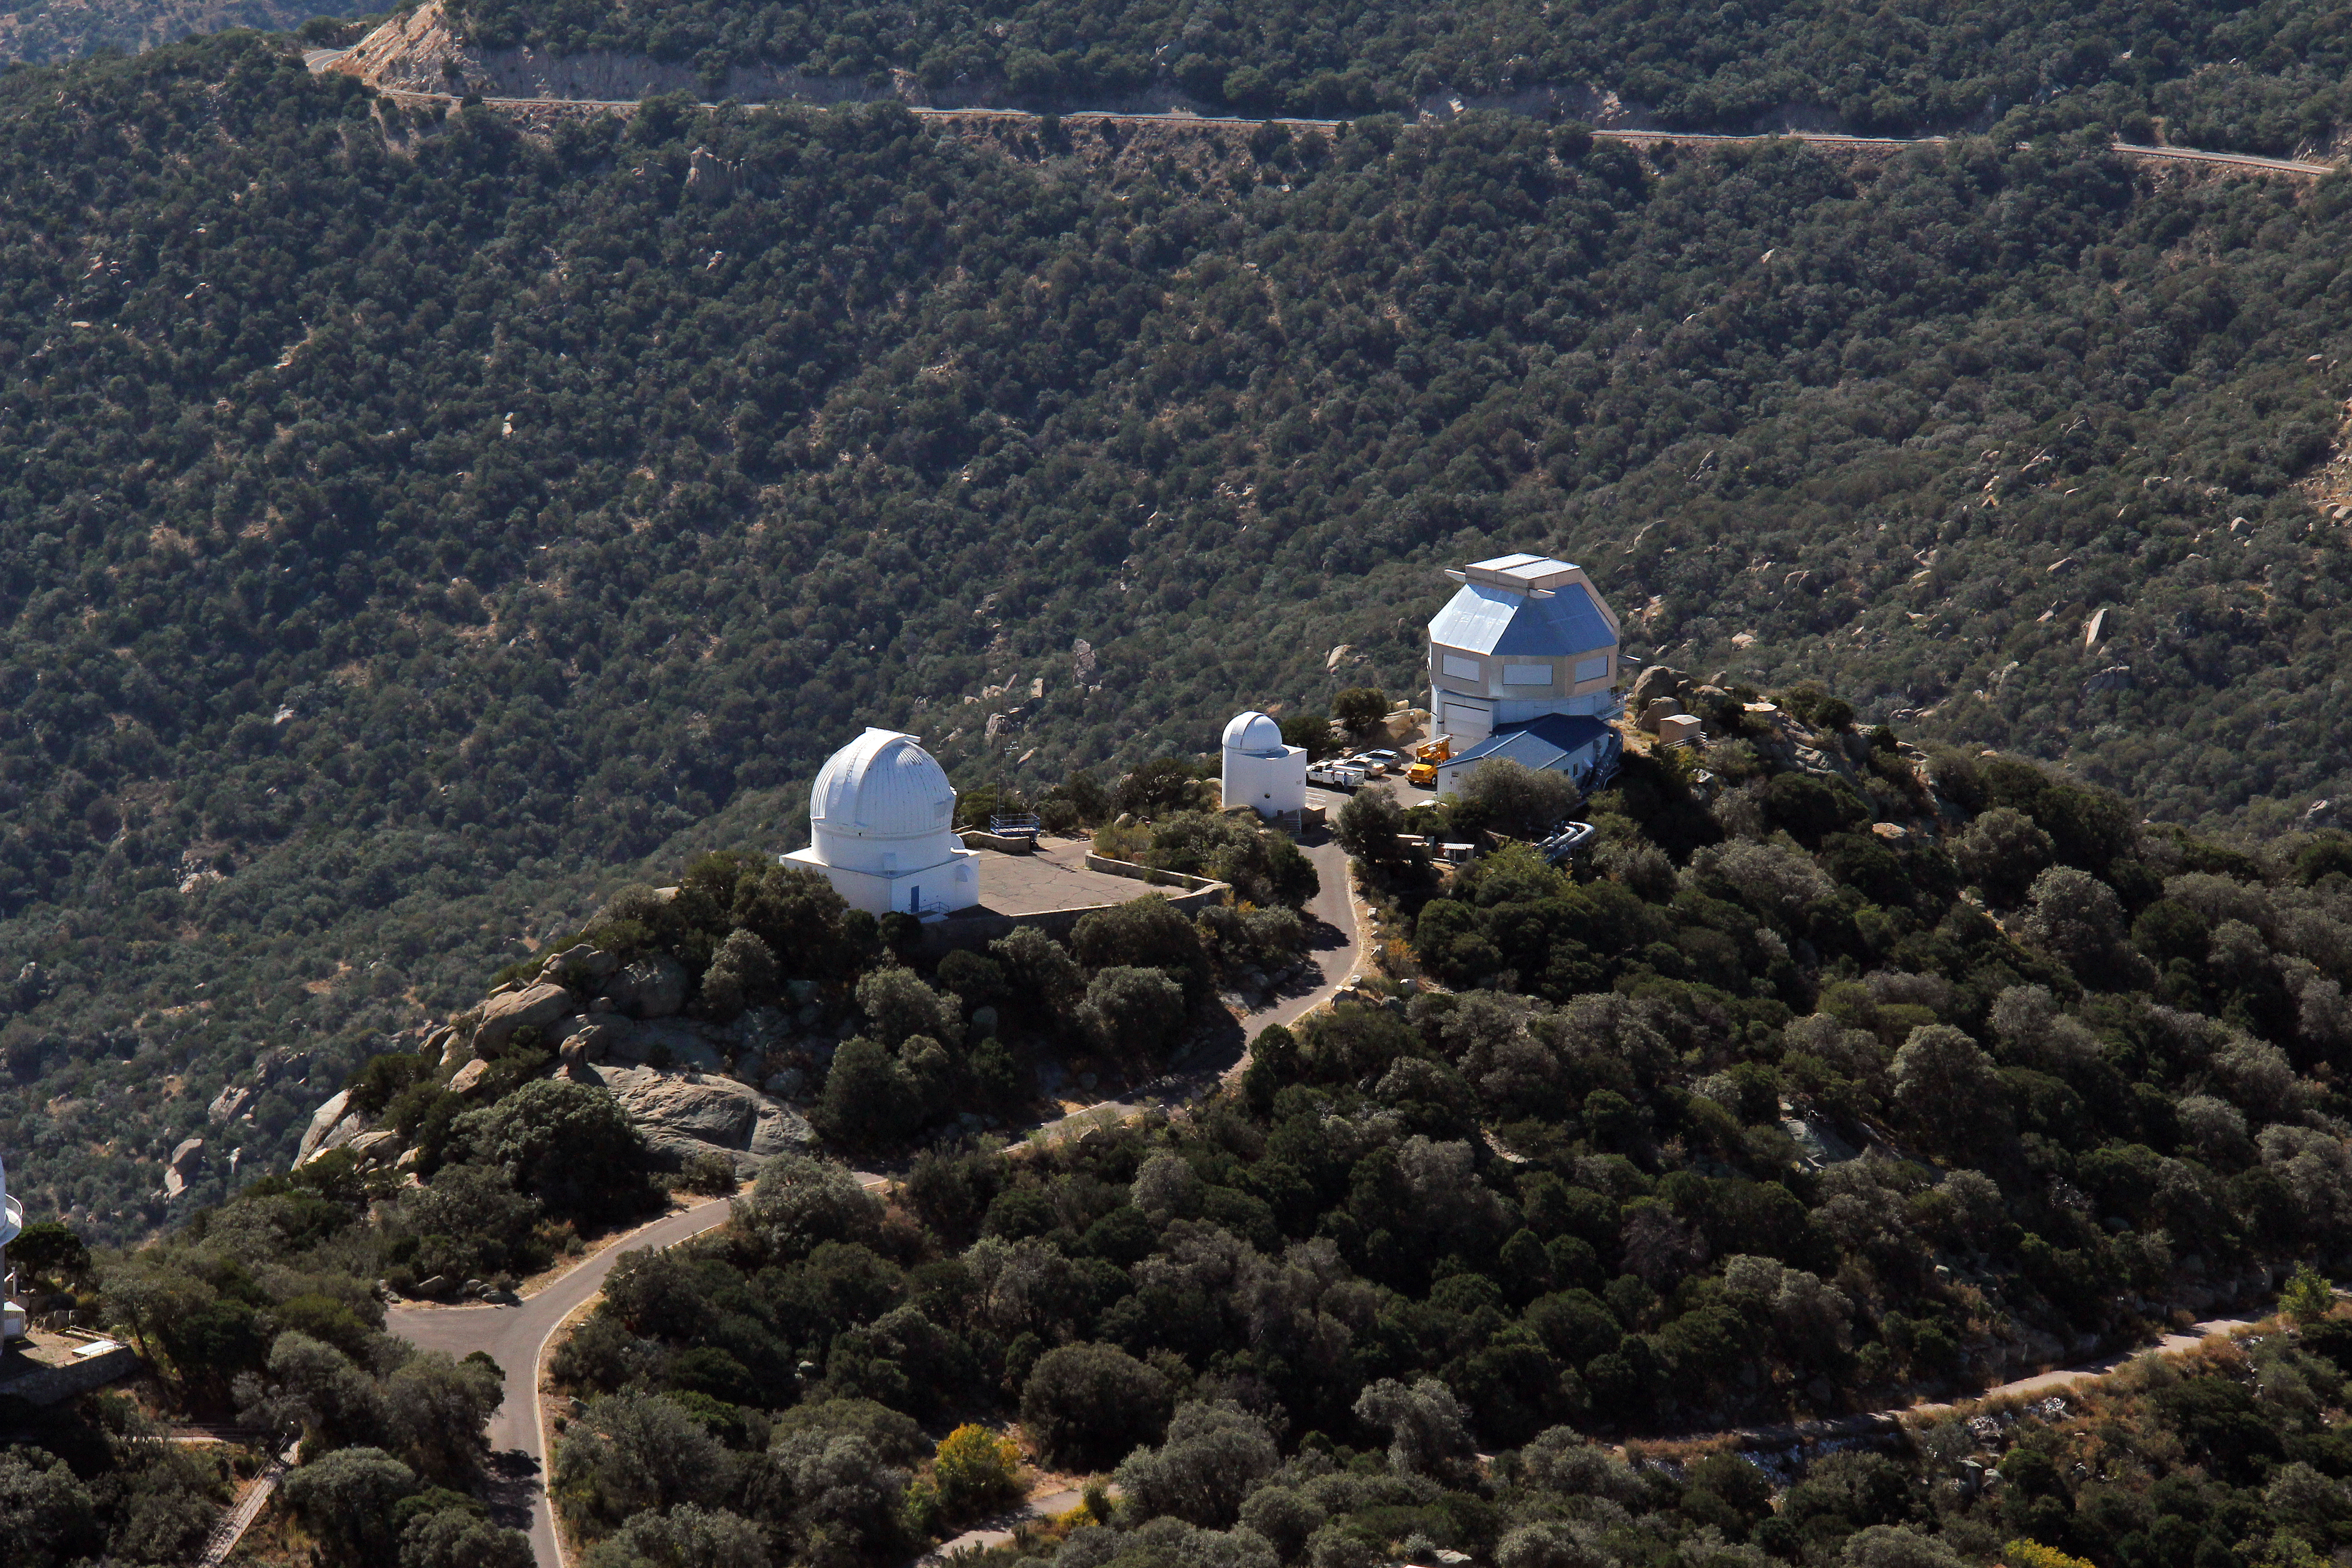

Aerial view of Kitt Peak National Observatory, 29 October 2012

Aerial view of Kitt Peak National Observatory, from 29 October 2012.

Credit: P. Marenfeld/NOIRLab/NSF/AURA/ and E. Acosta/Vera C. Rubin Observatory/ NOIRLab/ NSF/ AURA